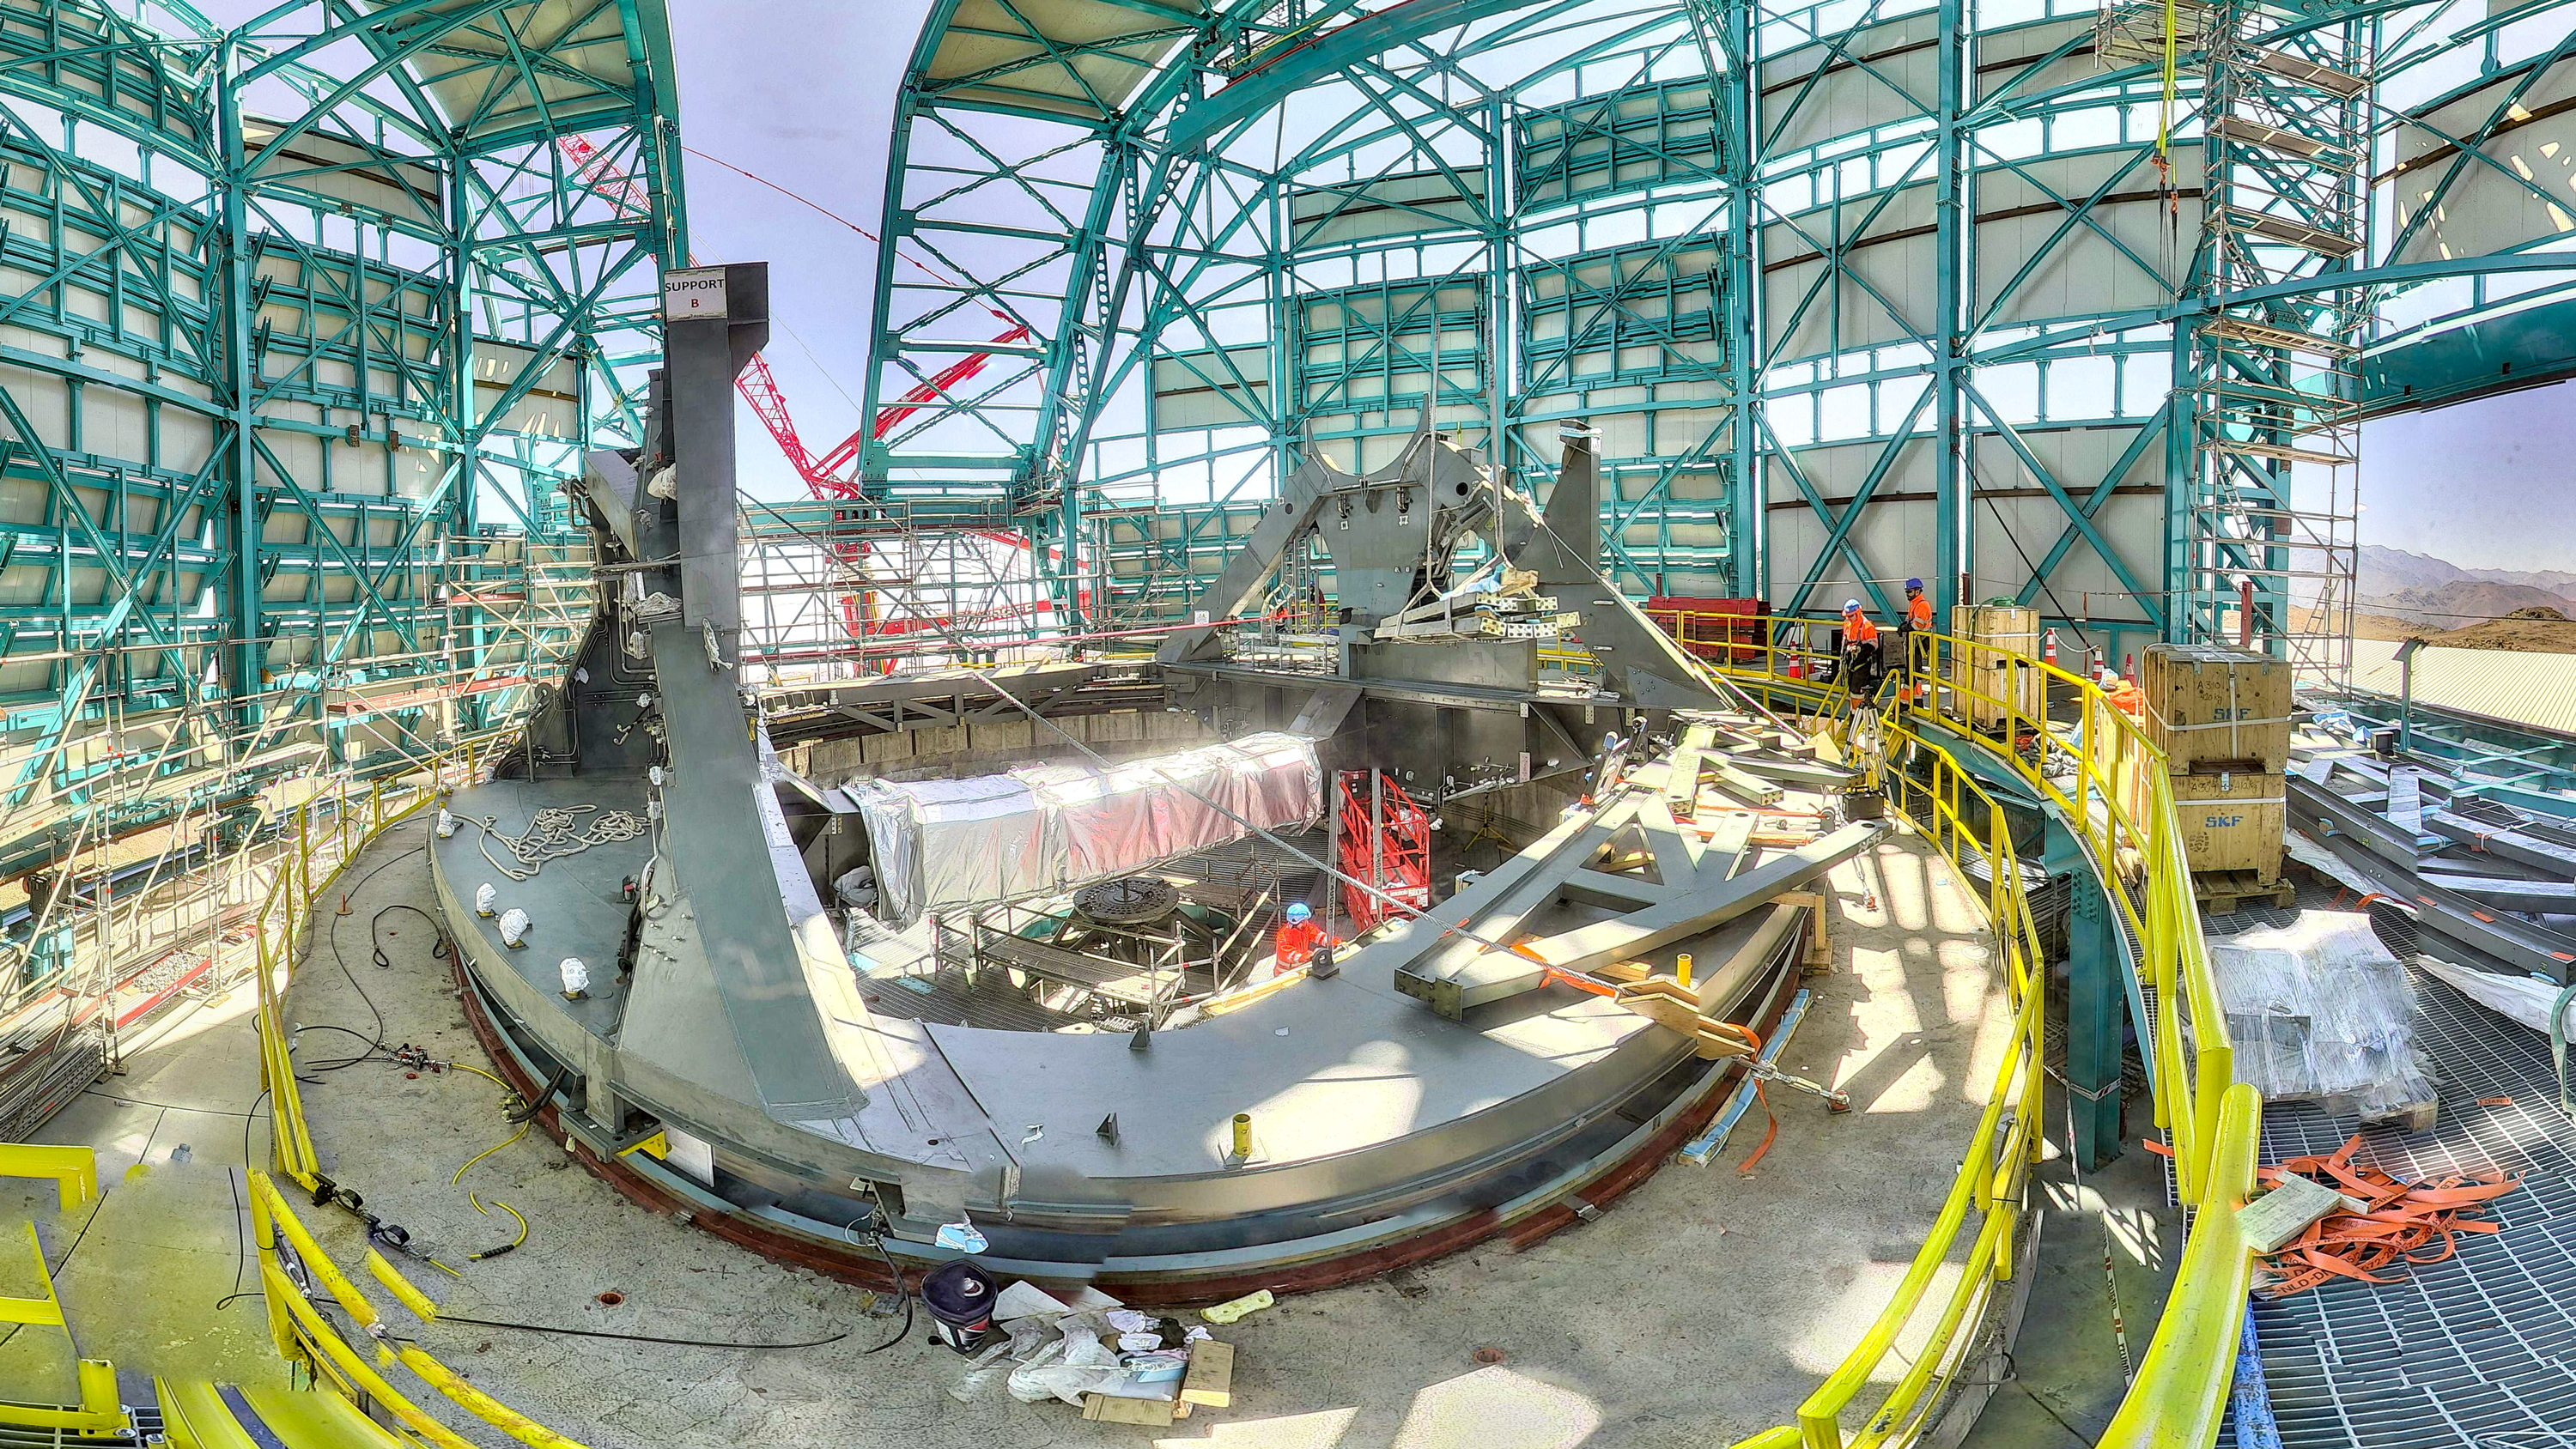

TMA Support installation

On February 3rd, 2020, the second of the two large supports for the Telescope Mount Assembly was successfully installed inside the dome using the 500-ton crane. Assembly of the TMA on the summit will continue over the next few months.

Credit: Rubin Observatory/NSF/AURA